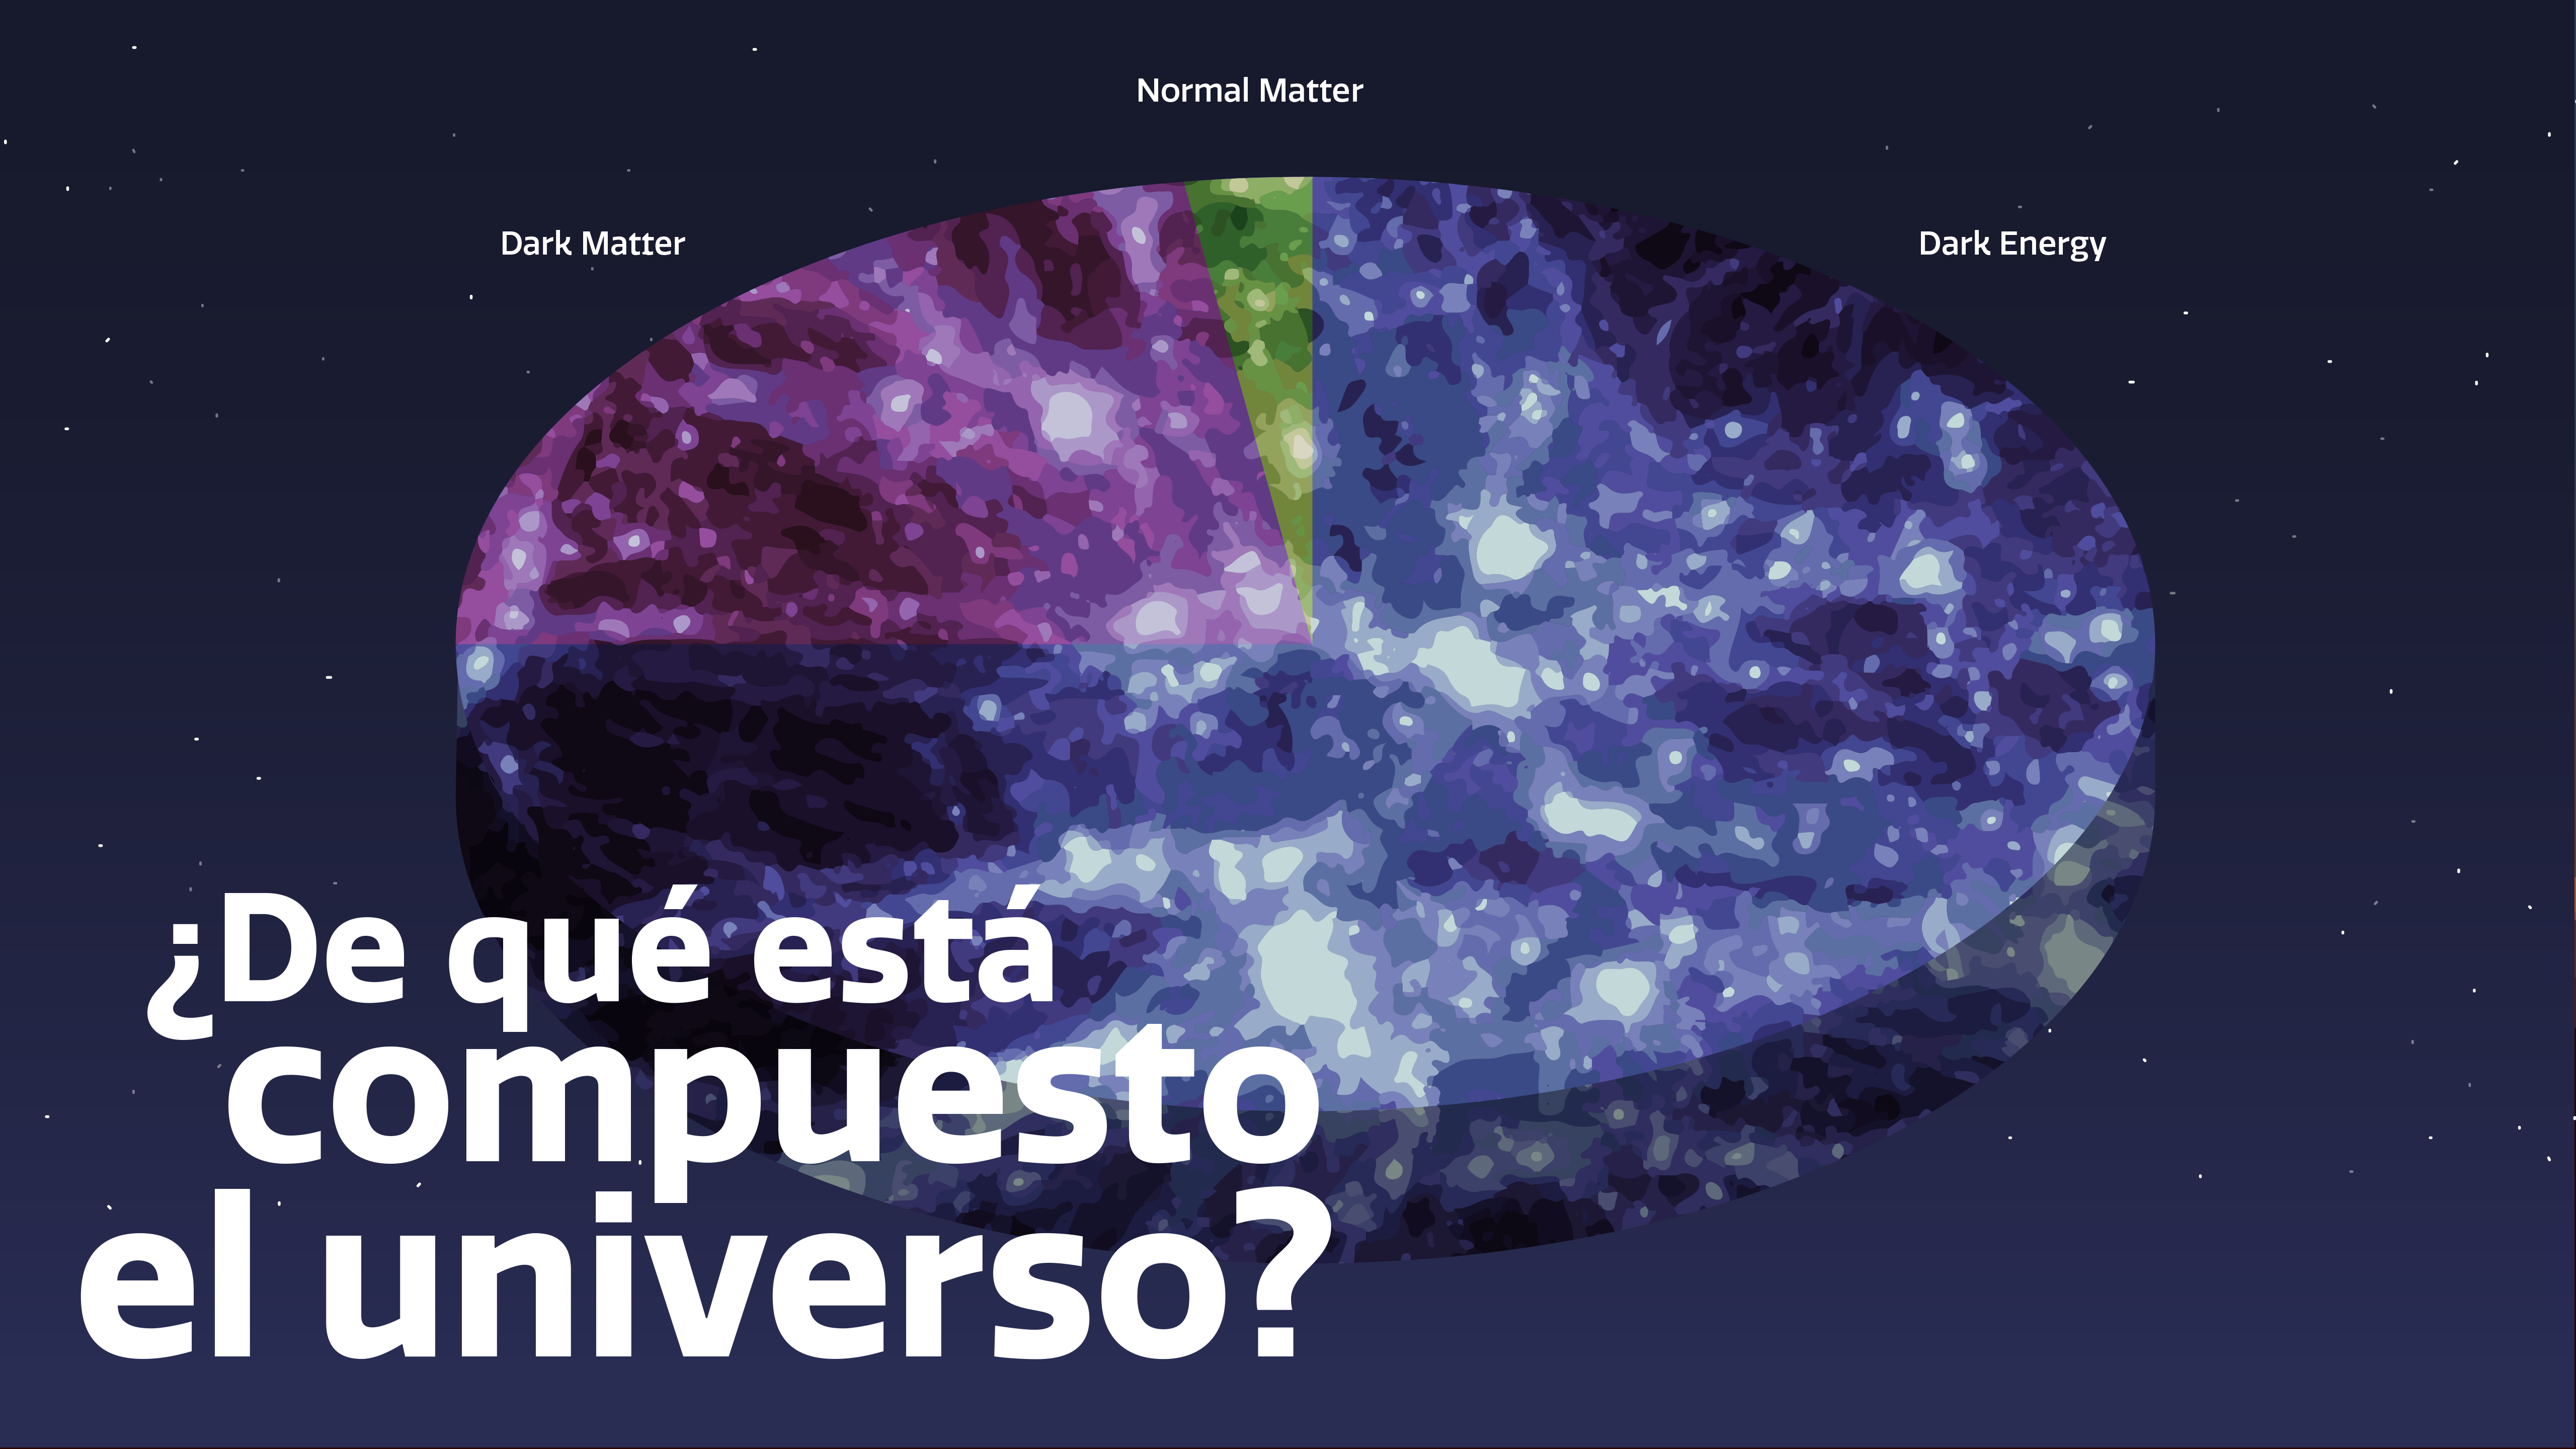

¿De qué está compuesto el universo? - What Is the Universe Made Of? Graphic

Credit: NOIRLab/NSF/AURA/P. Marenfeld